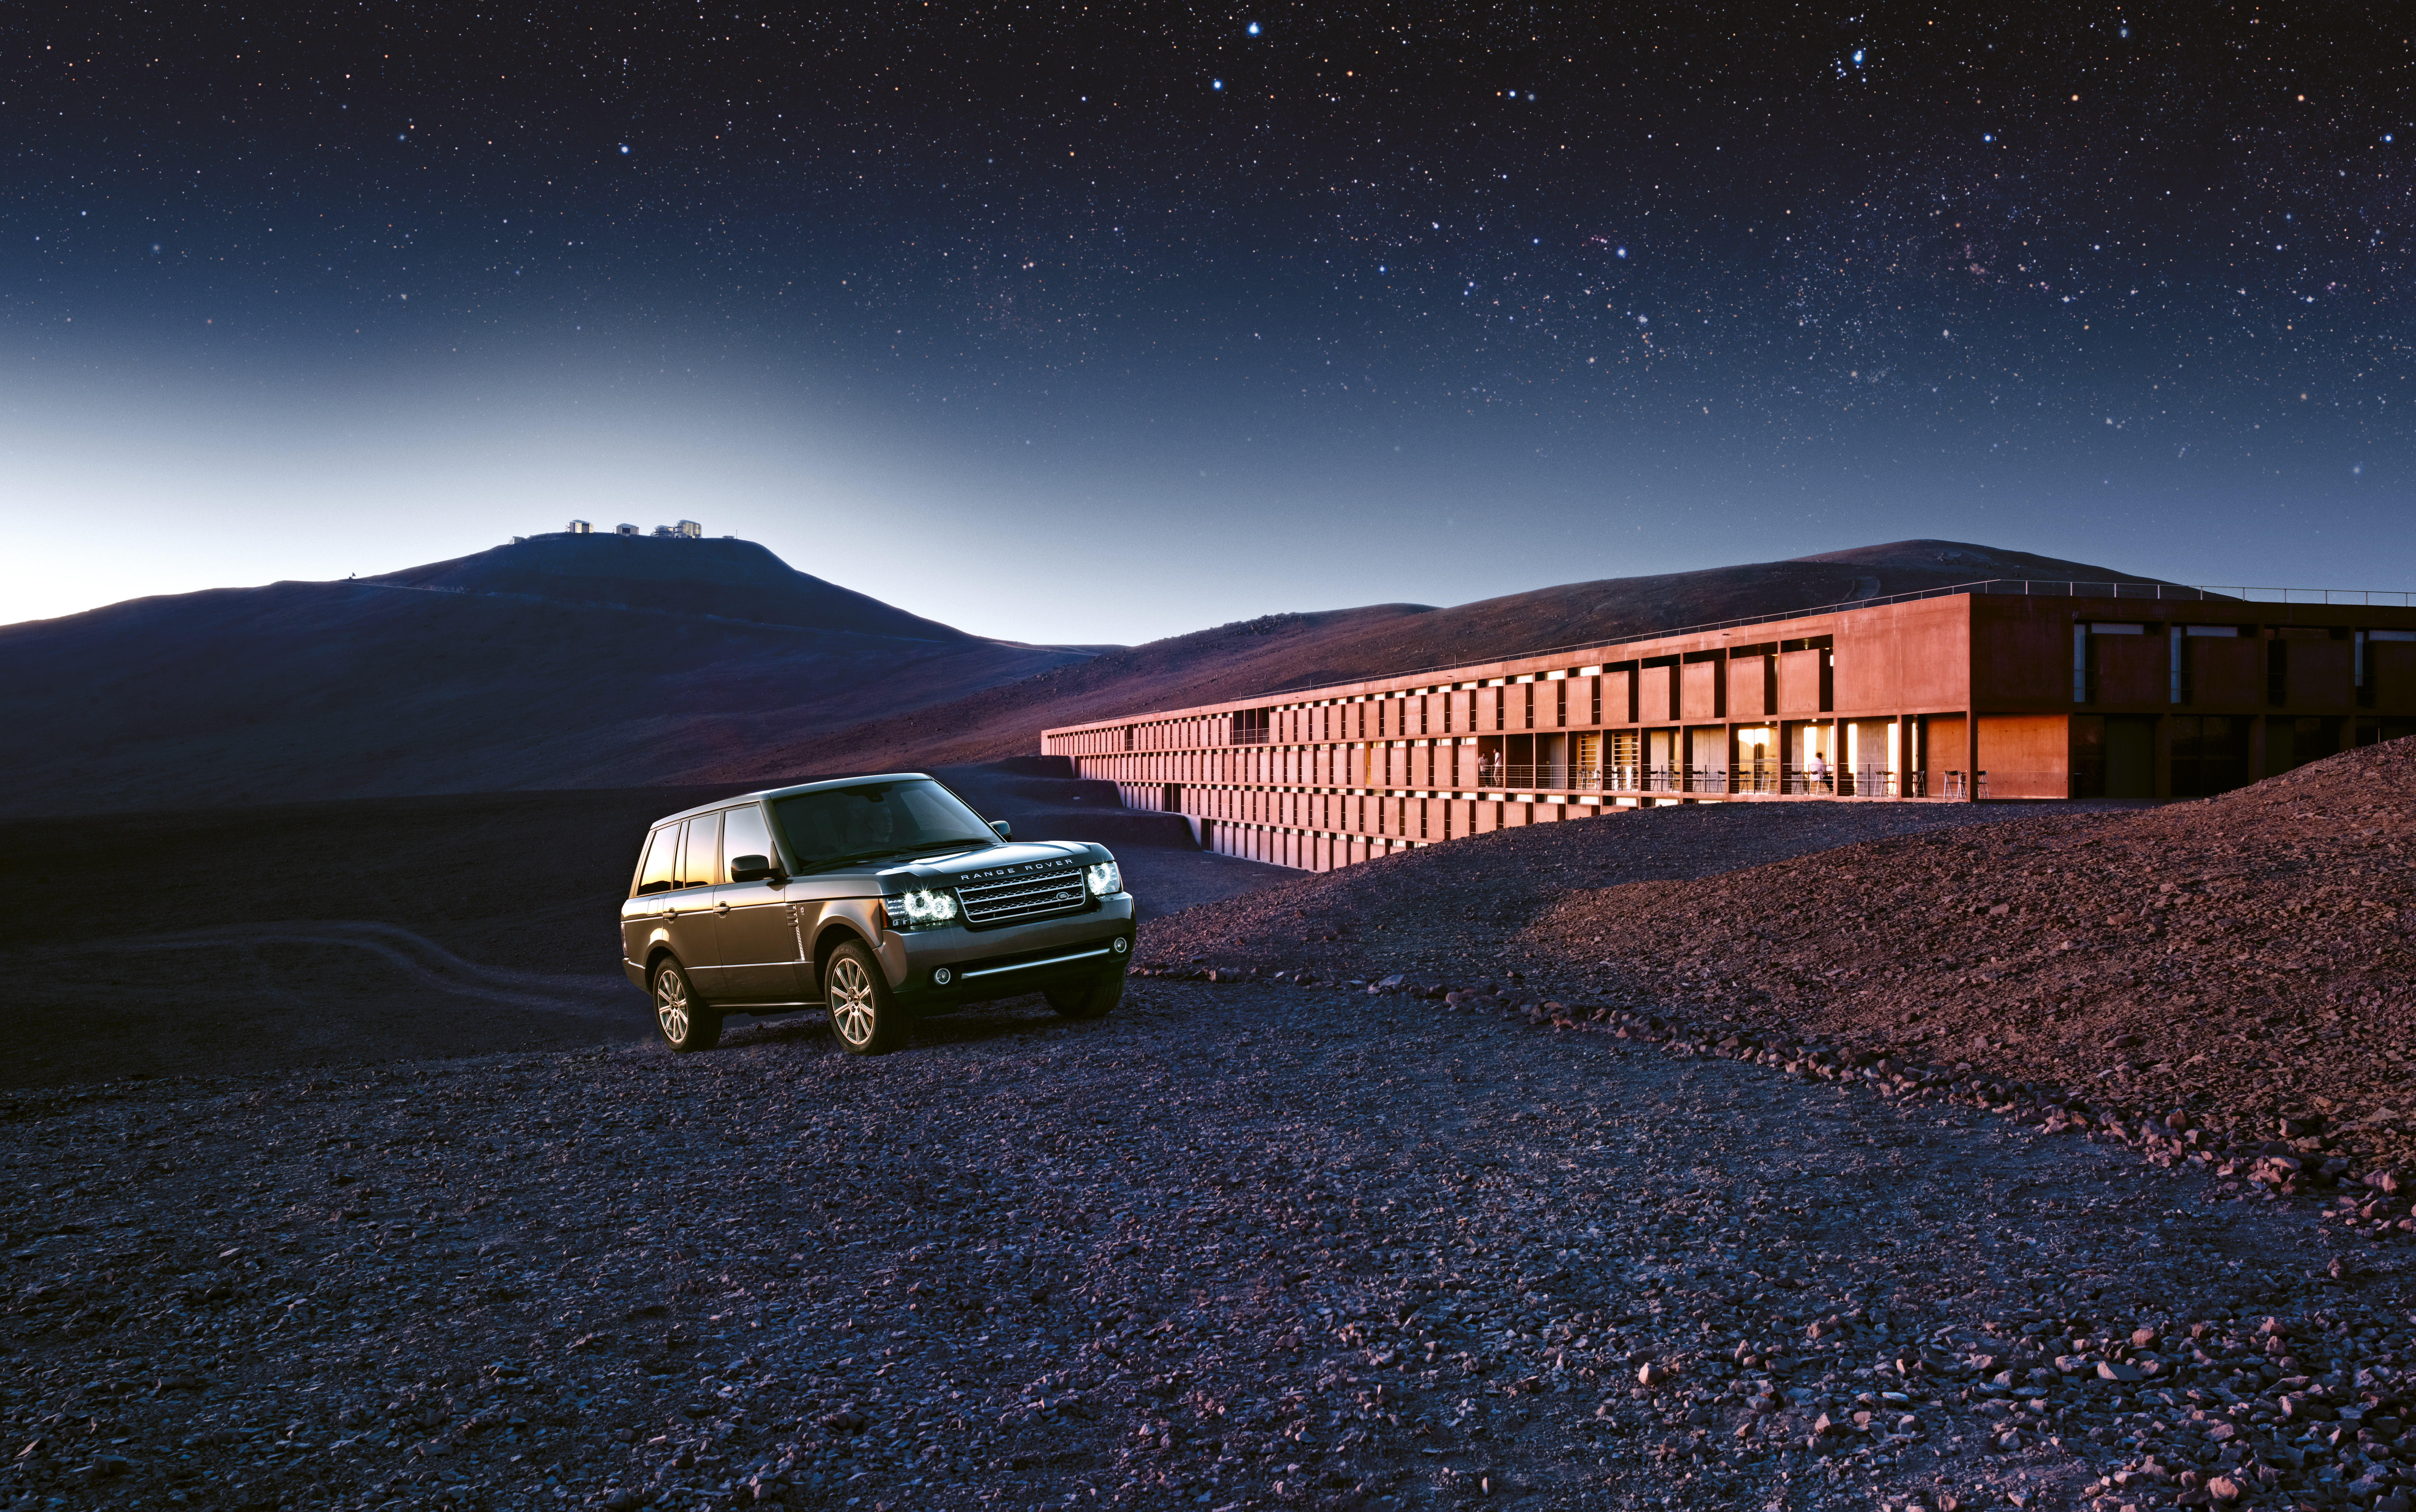

ESO’s Paranal Observatory portrayed worldwide by Land Rover

The site of ESO’s Paranal Observatory, home of the world´s most advanced optical instrument, the Very Large Telescope (VLT), was one of the selected locations for an ad campaign entitled “Perfect Places”, launched worldwide by the British car maker Land Rover.

Credit: ESO/Land Rover